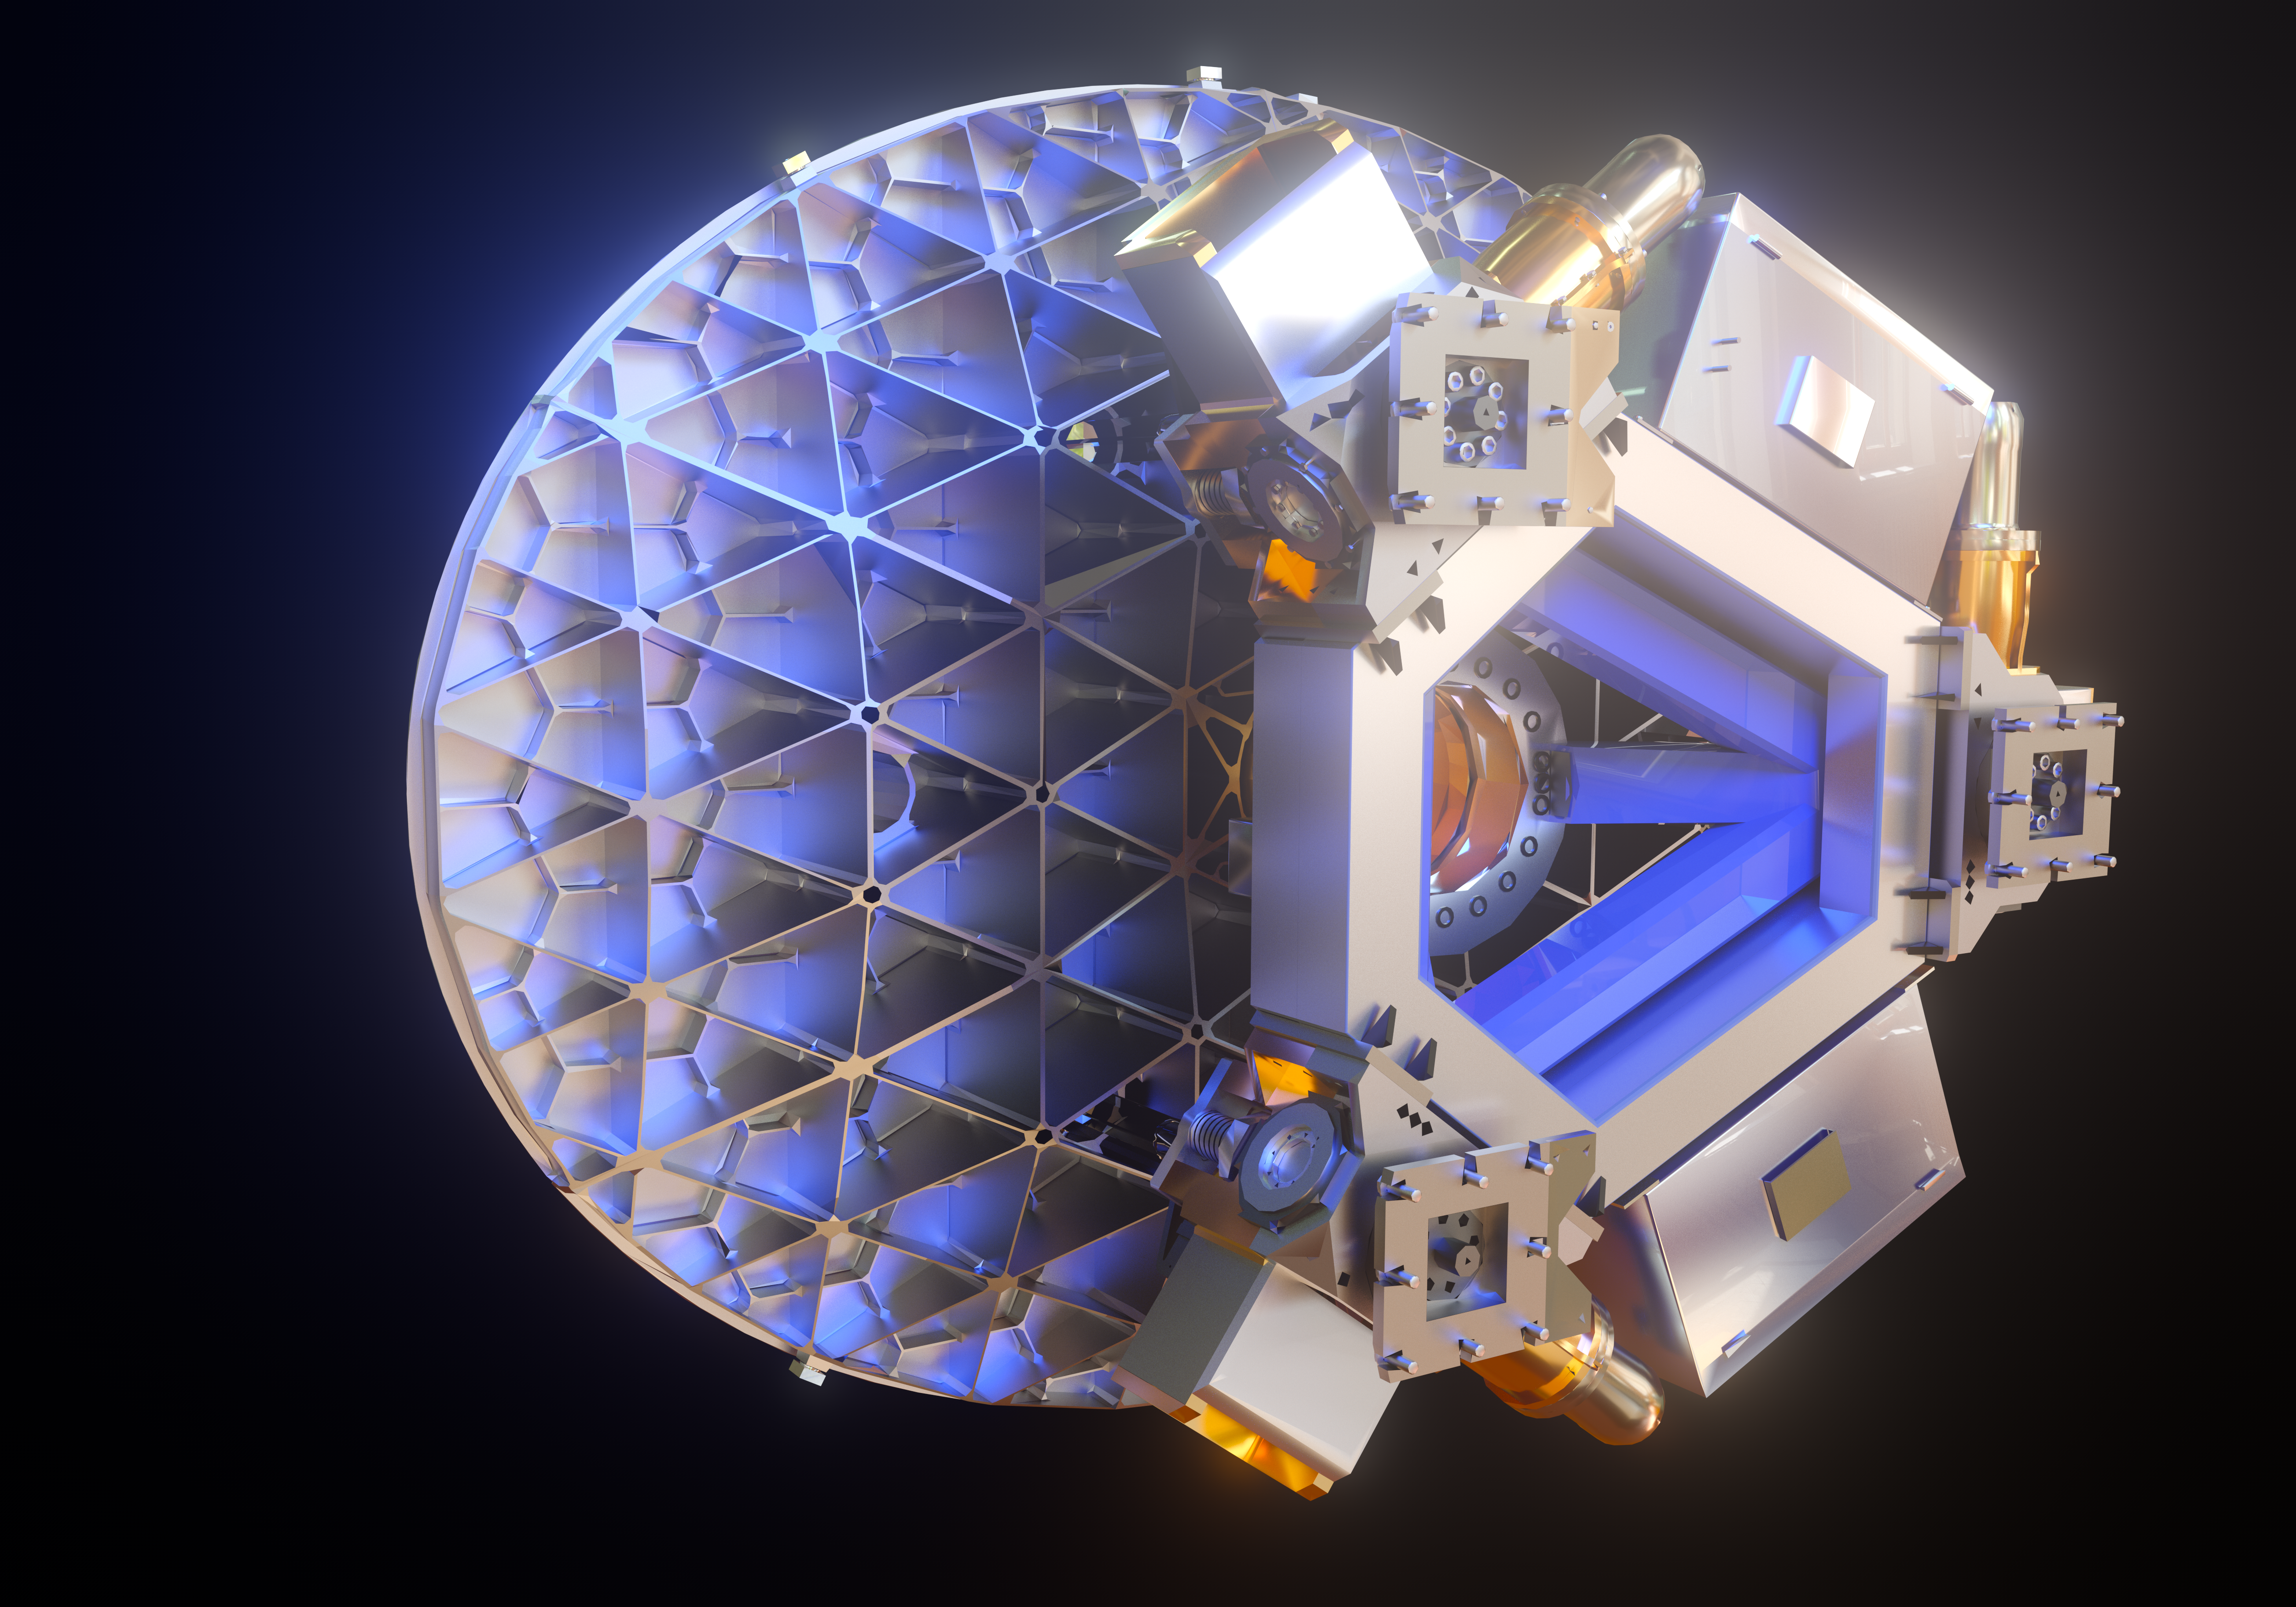

ELT M5 mirror (artist's impression)

The Extremely Large Telescope (ELT) will contain a total of five mirrors, the smallest of them being M5 — seen in this image.

Despite being the smallest mirror in the ELT, measuring 2.7 by 2.2 metres, it will be the largest tip-tilt mirror in the world.

Credit: ESO